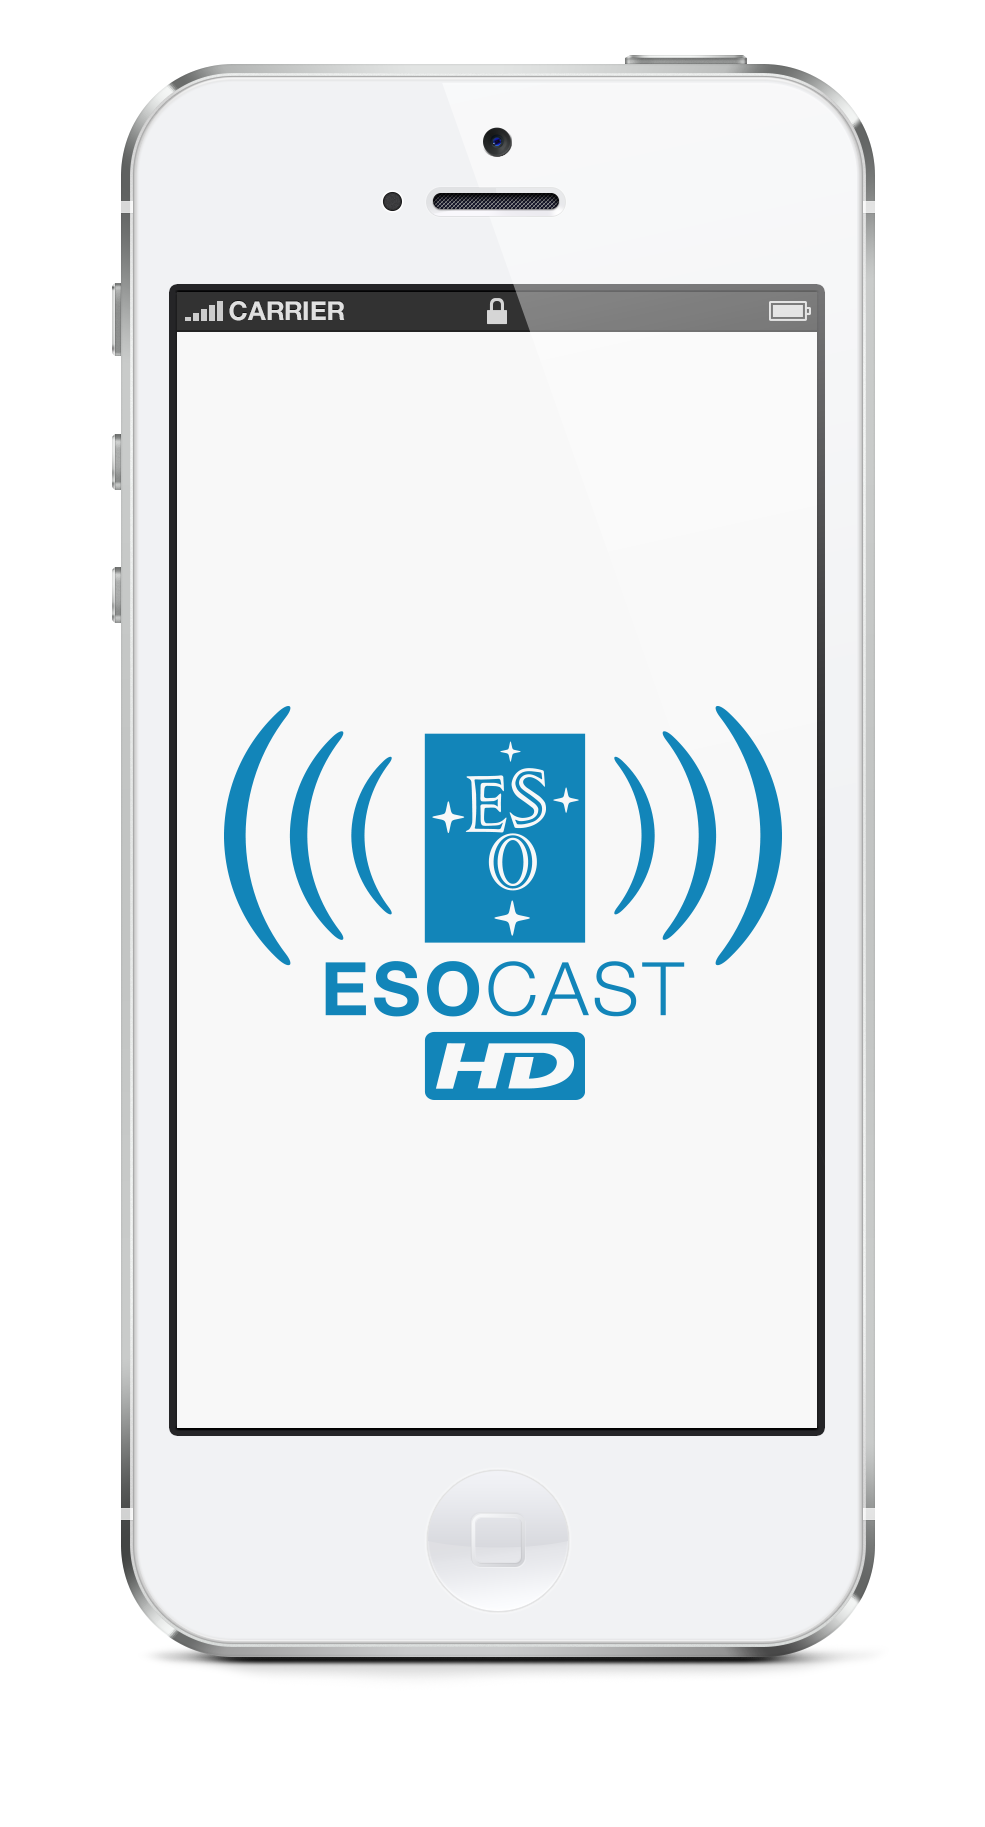

ESOcast HD iPhone5 mockup

ESOcast HD iPhone5 Mockup.

Credit: ESO